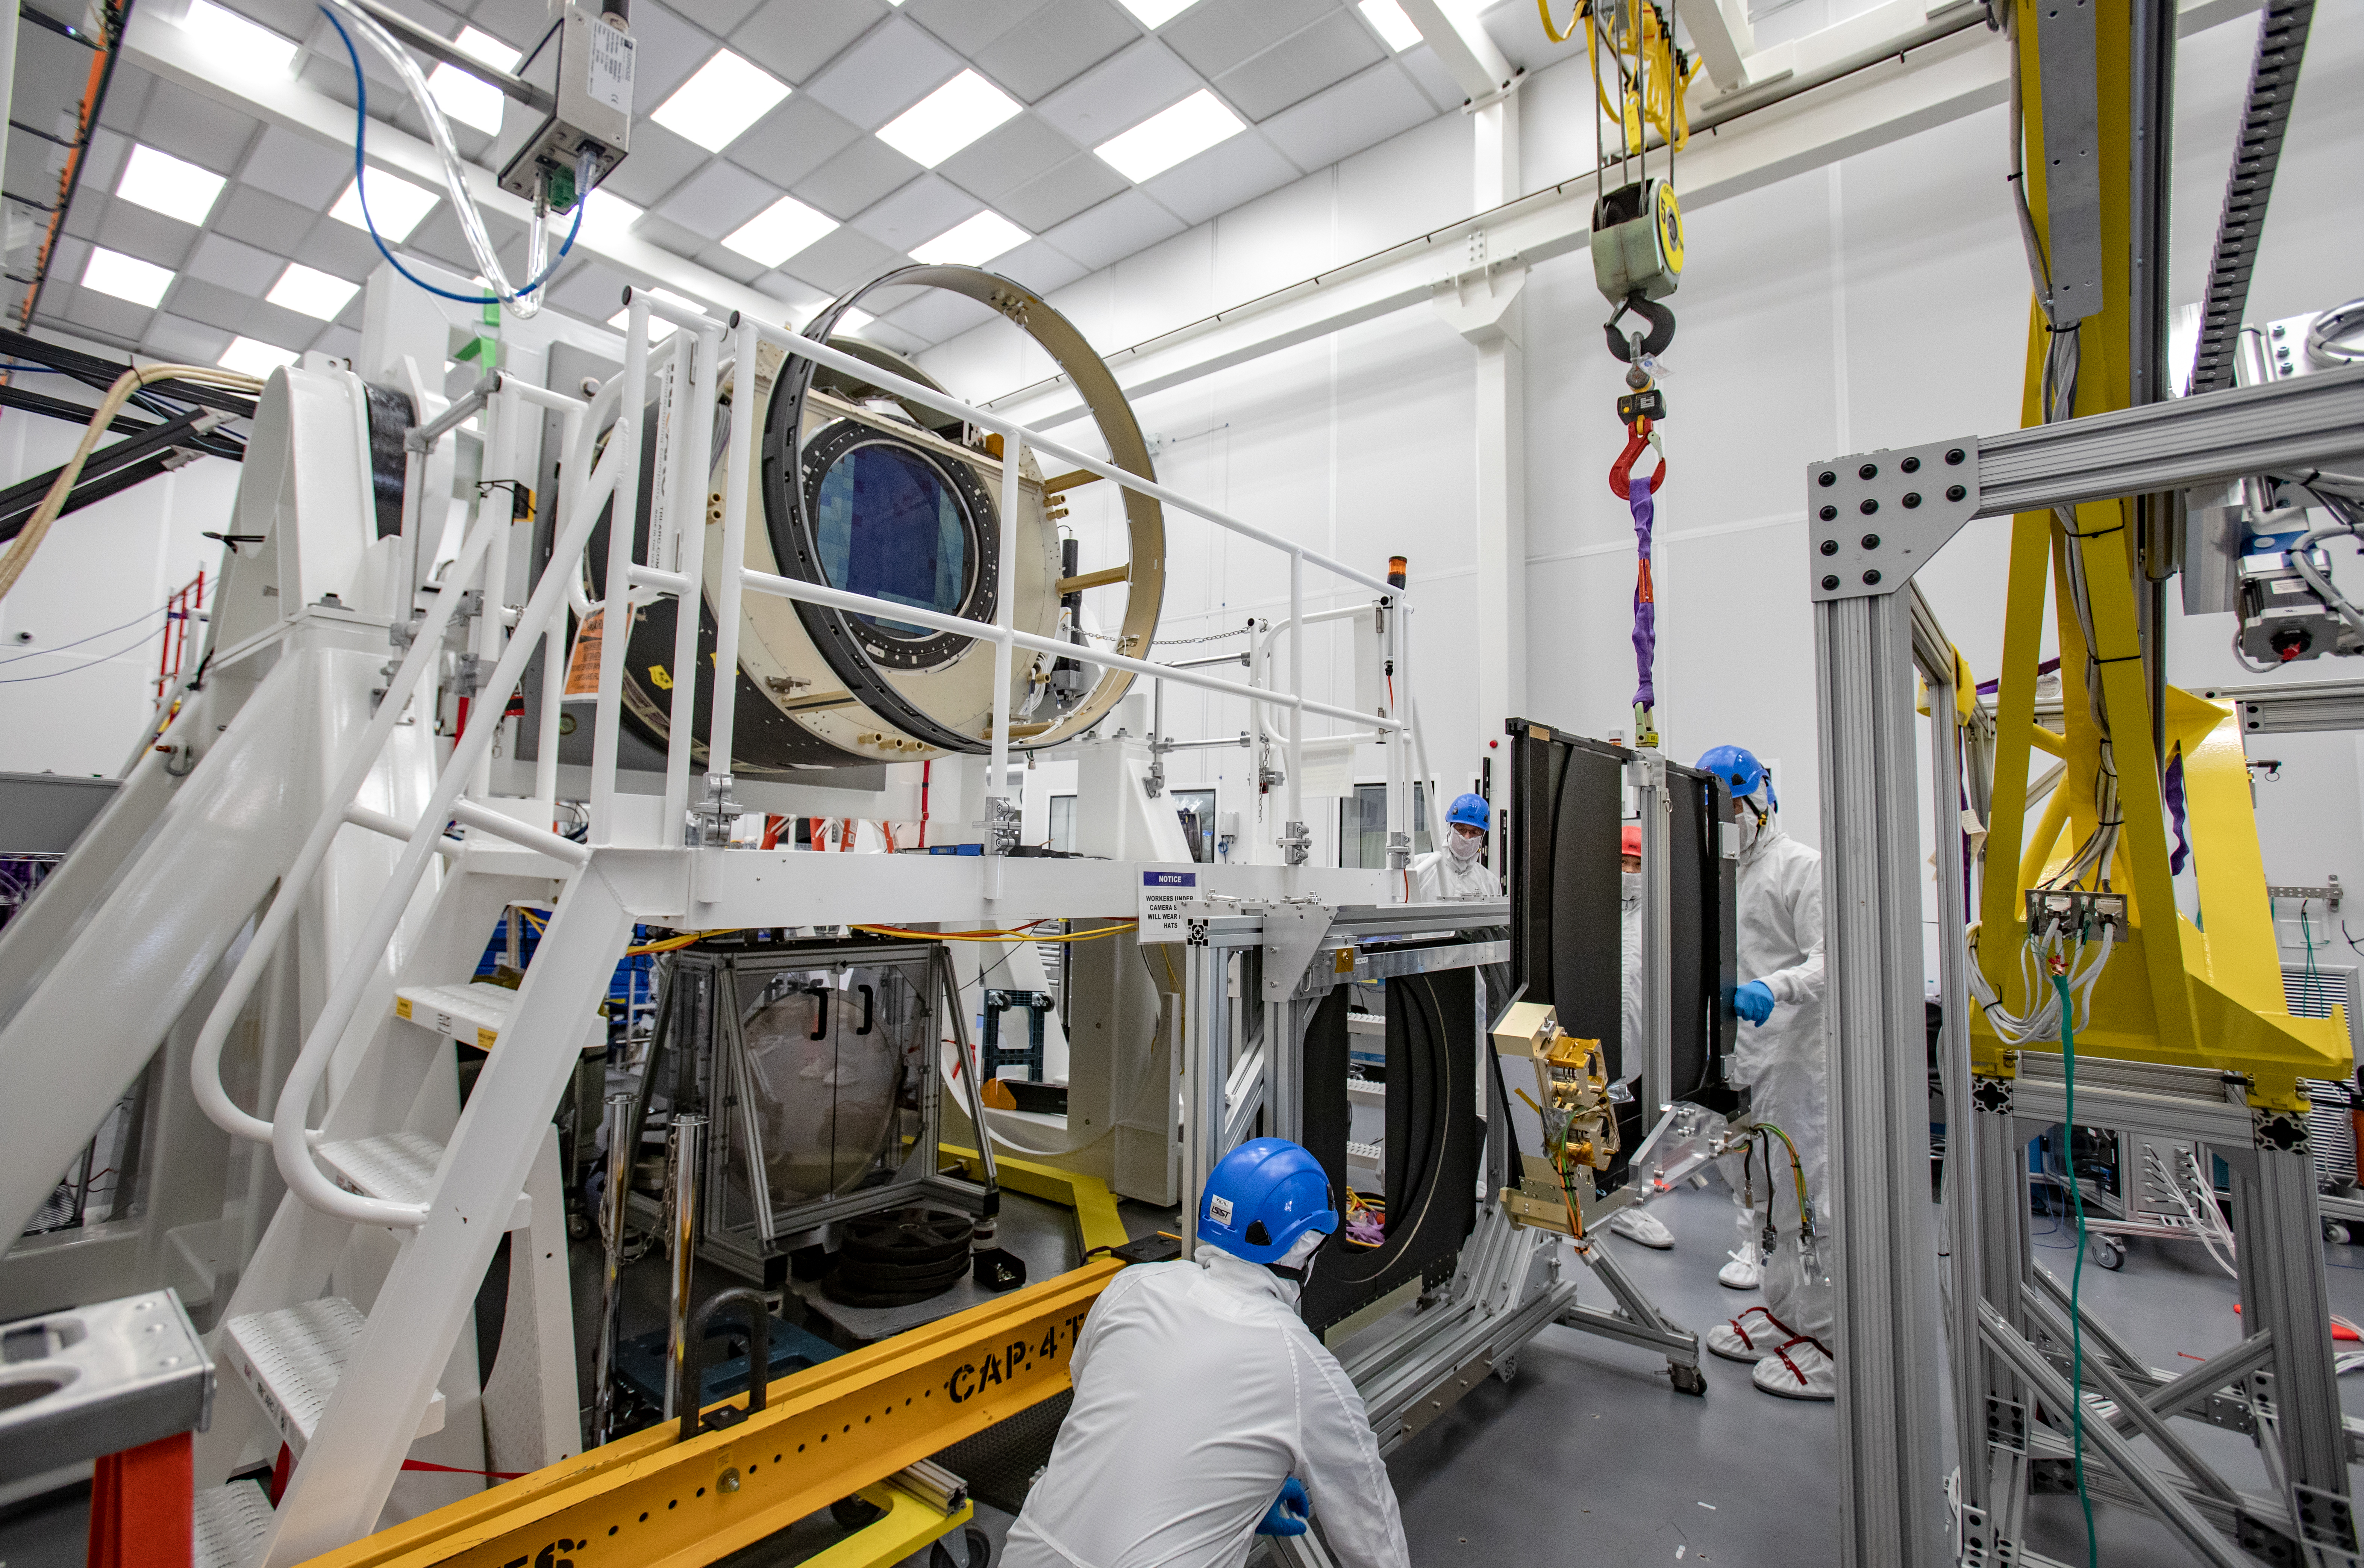

LSST Shutter Installation To Camera Body

The LSST camera team successfully attached the shutter to the camera body on June 8.

Credit: Jacqueline Ramseyer Orrell/SLAC National Accelerator Laboratory